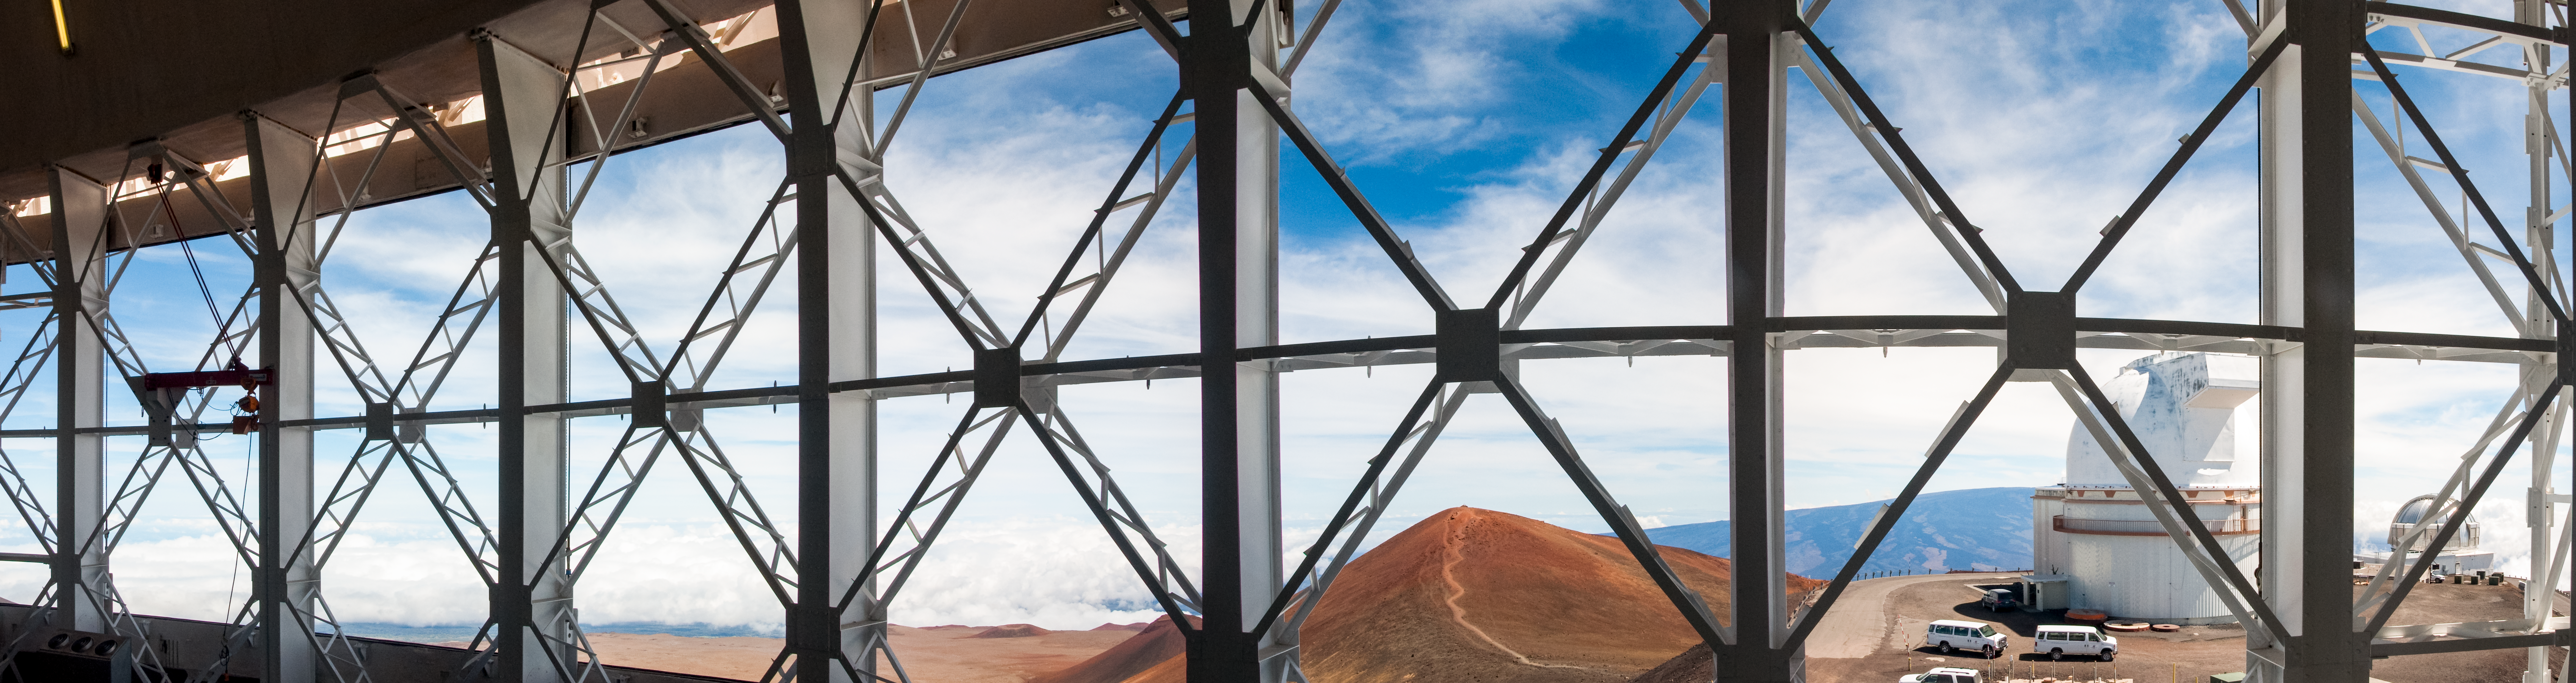

Ventgate panorama

Five images were used to stitch together this view from the level of the primary mirror, through the Gemini North vents of the summit of Maunakea and one of the neighboring telescopes, the Canada France Hawai‘i telescope.

Credit: International Gemini Observatory/NSF NOIRLab/AURA/J. Pollard